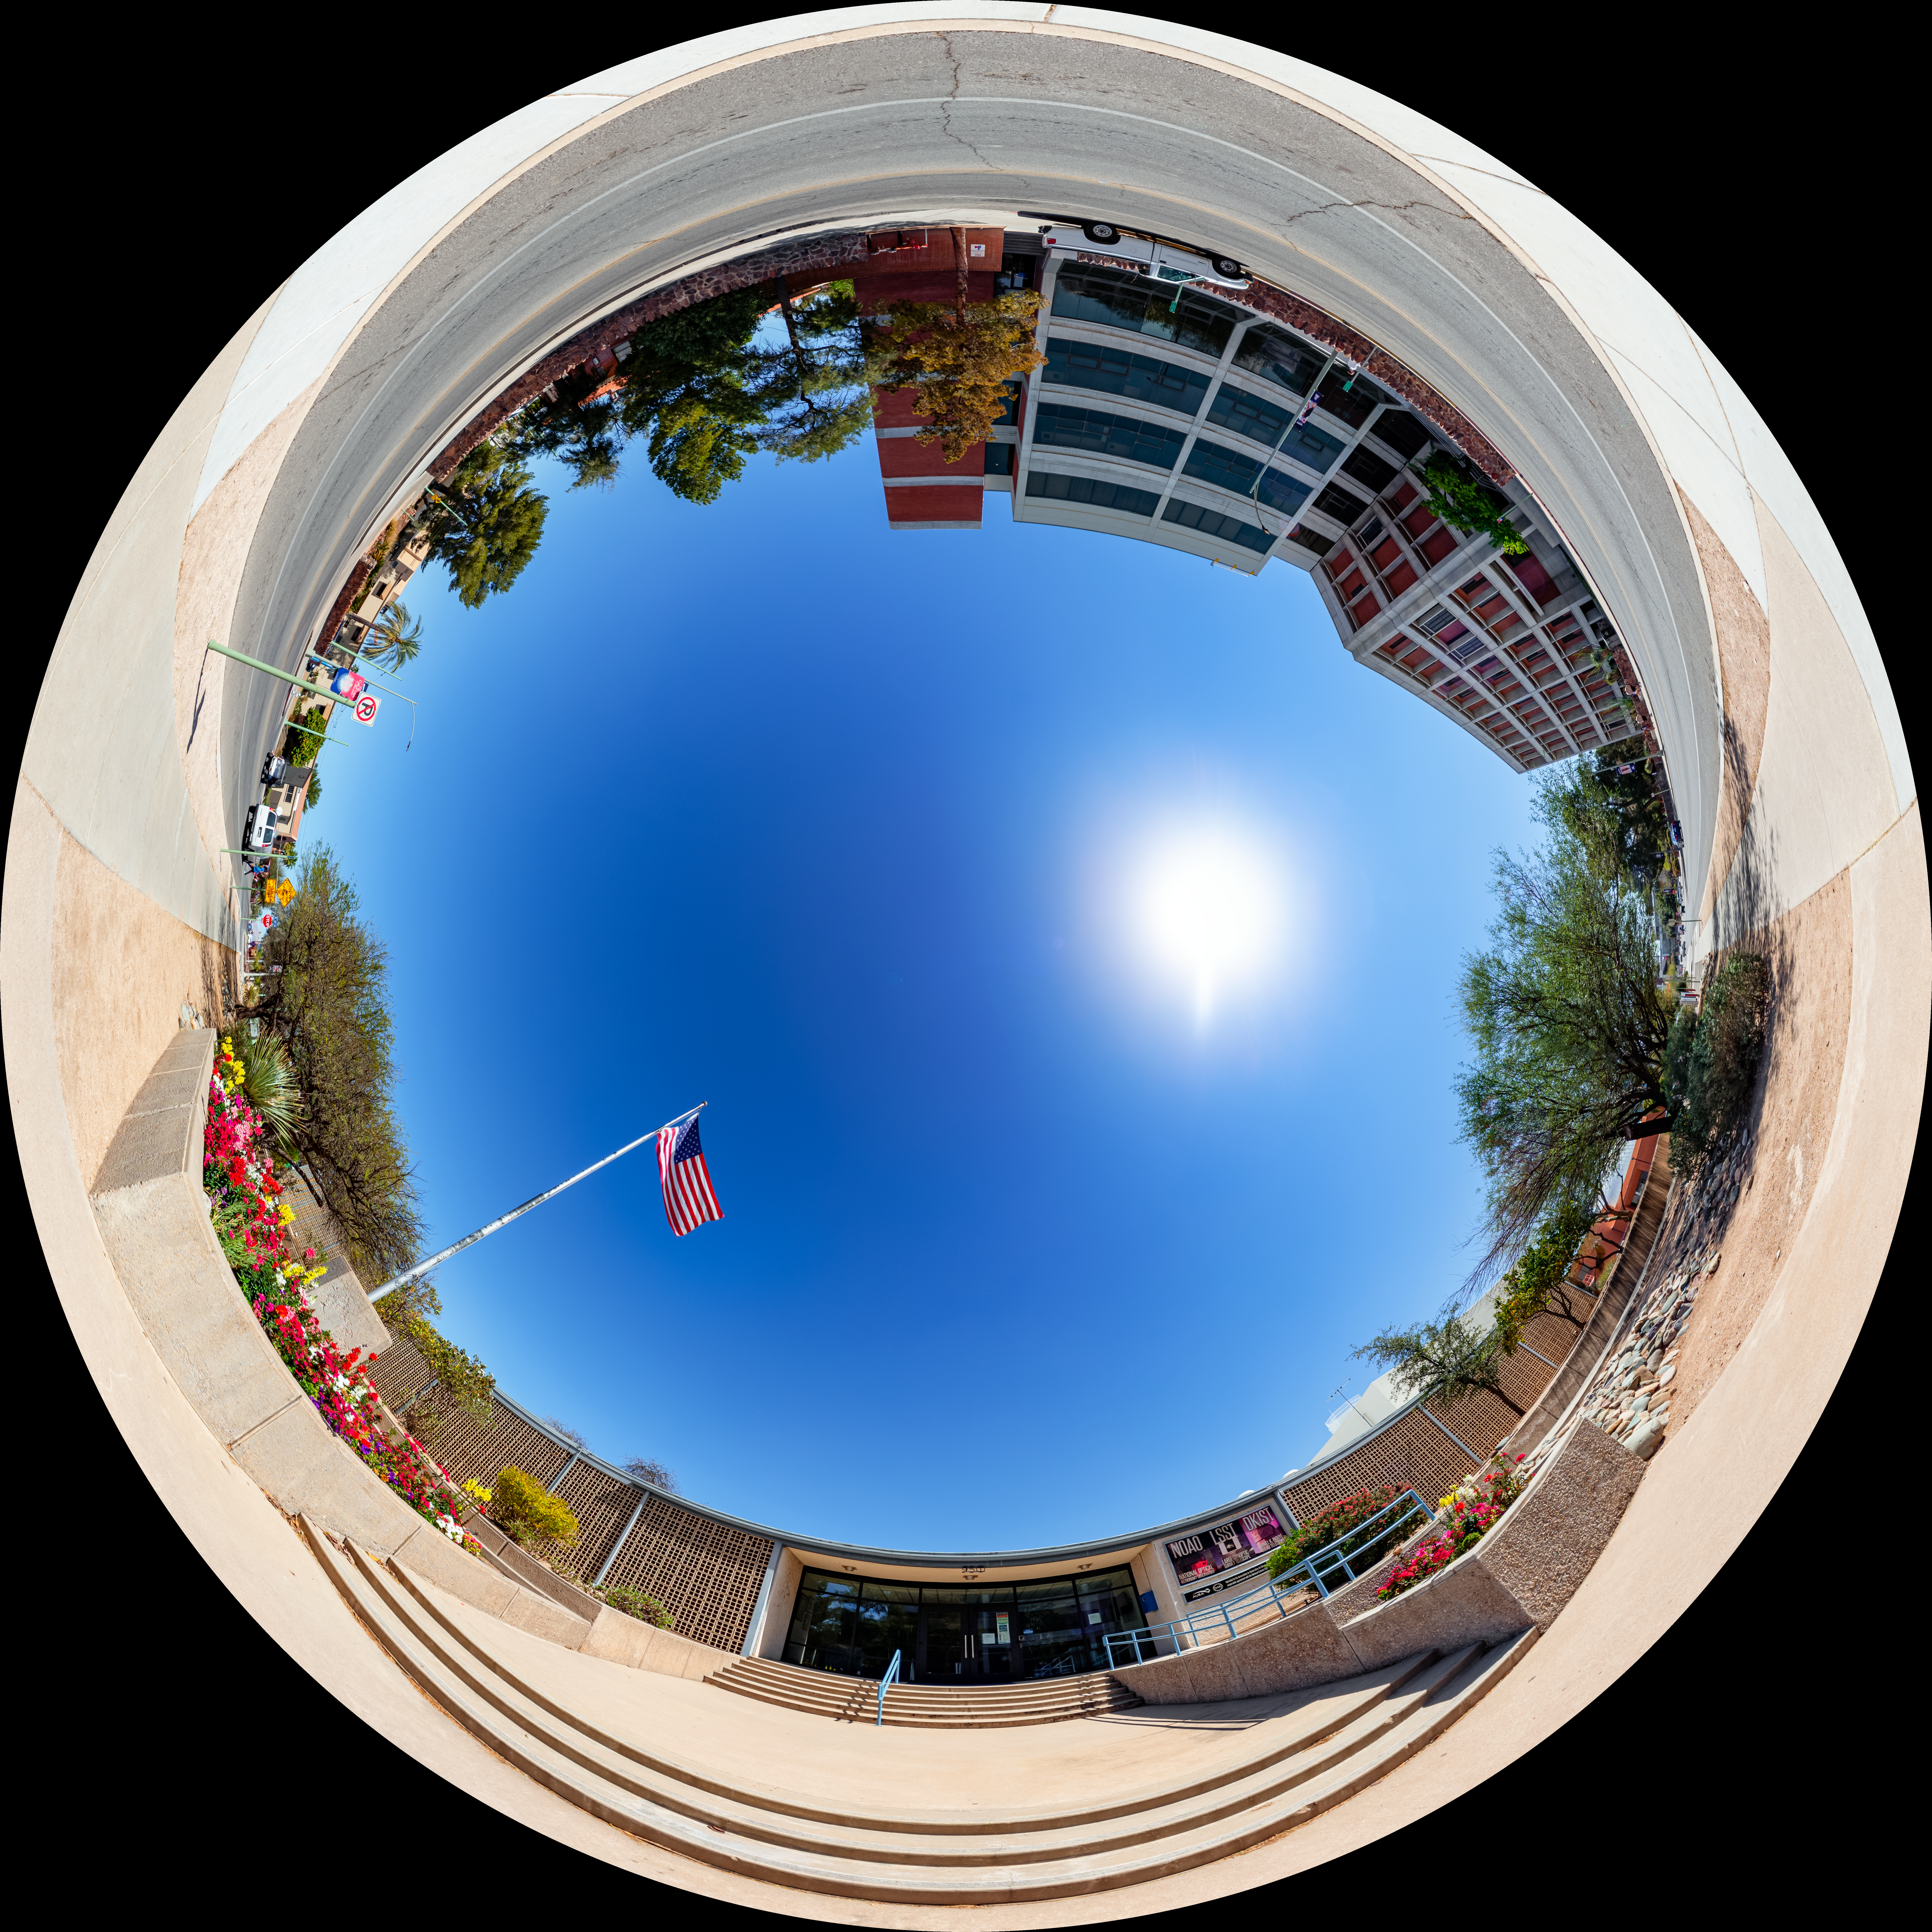

Dome View of NOIRLab Entrance

This is a dome view of the entrance to NOIRLab headquarters in Tucson, Arizona.

A 360-degree panorama of this image is here.

Credit: NOIRLab/NSF/AURA/ T. Slovinský